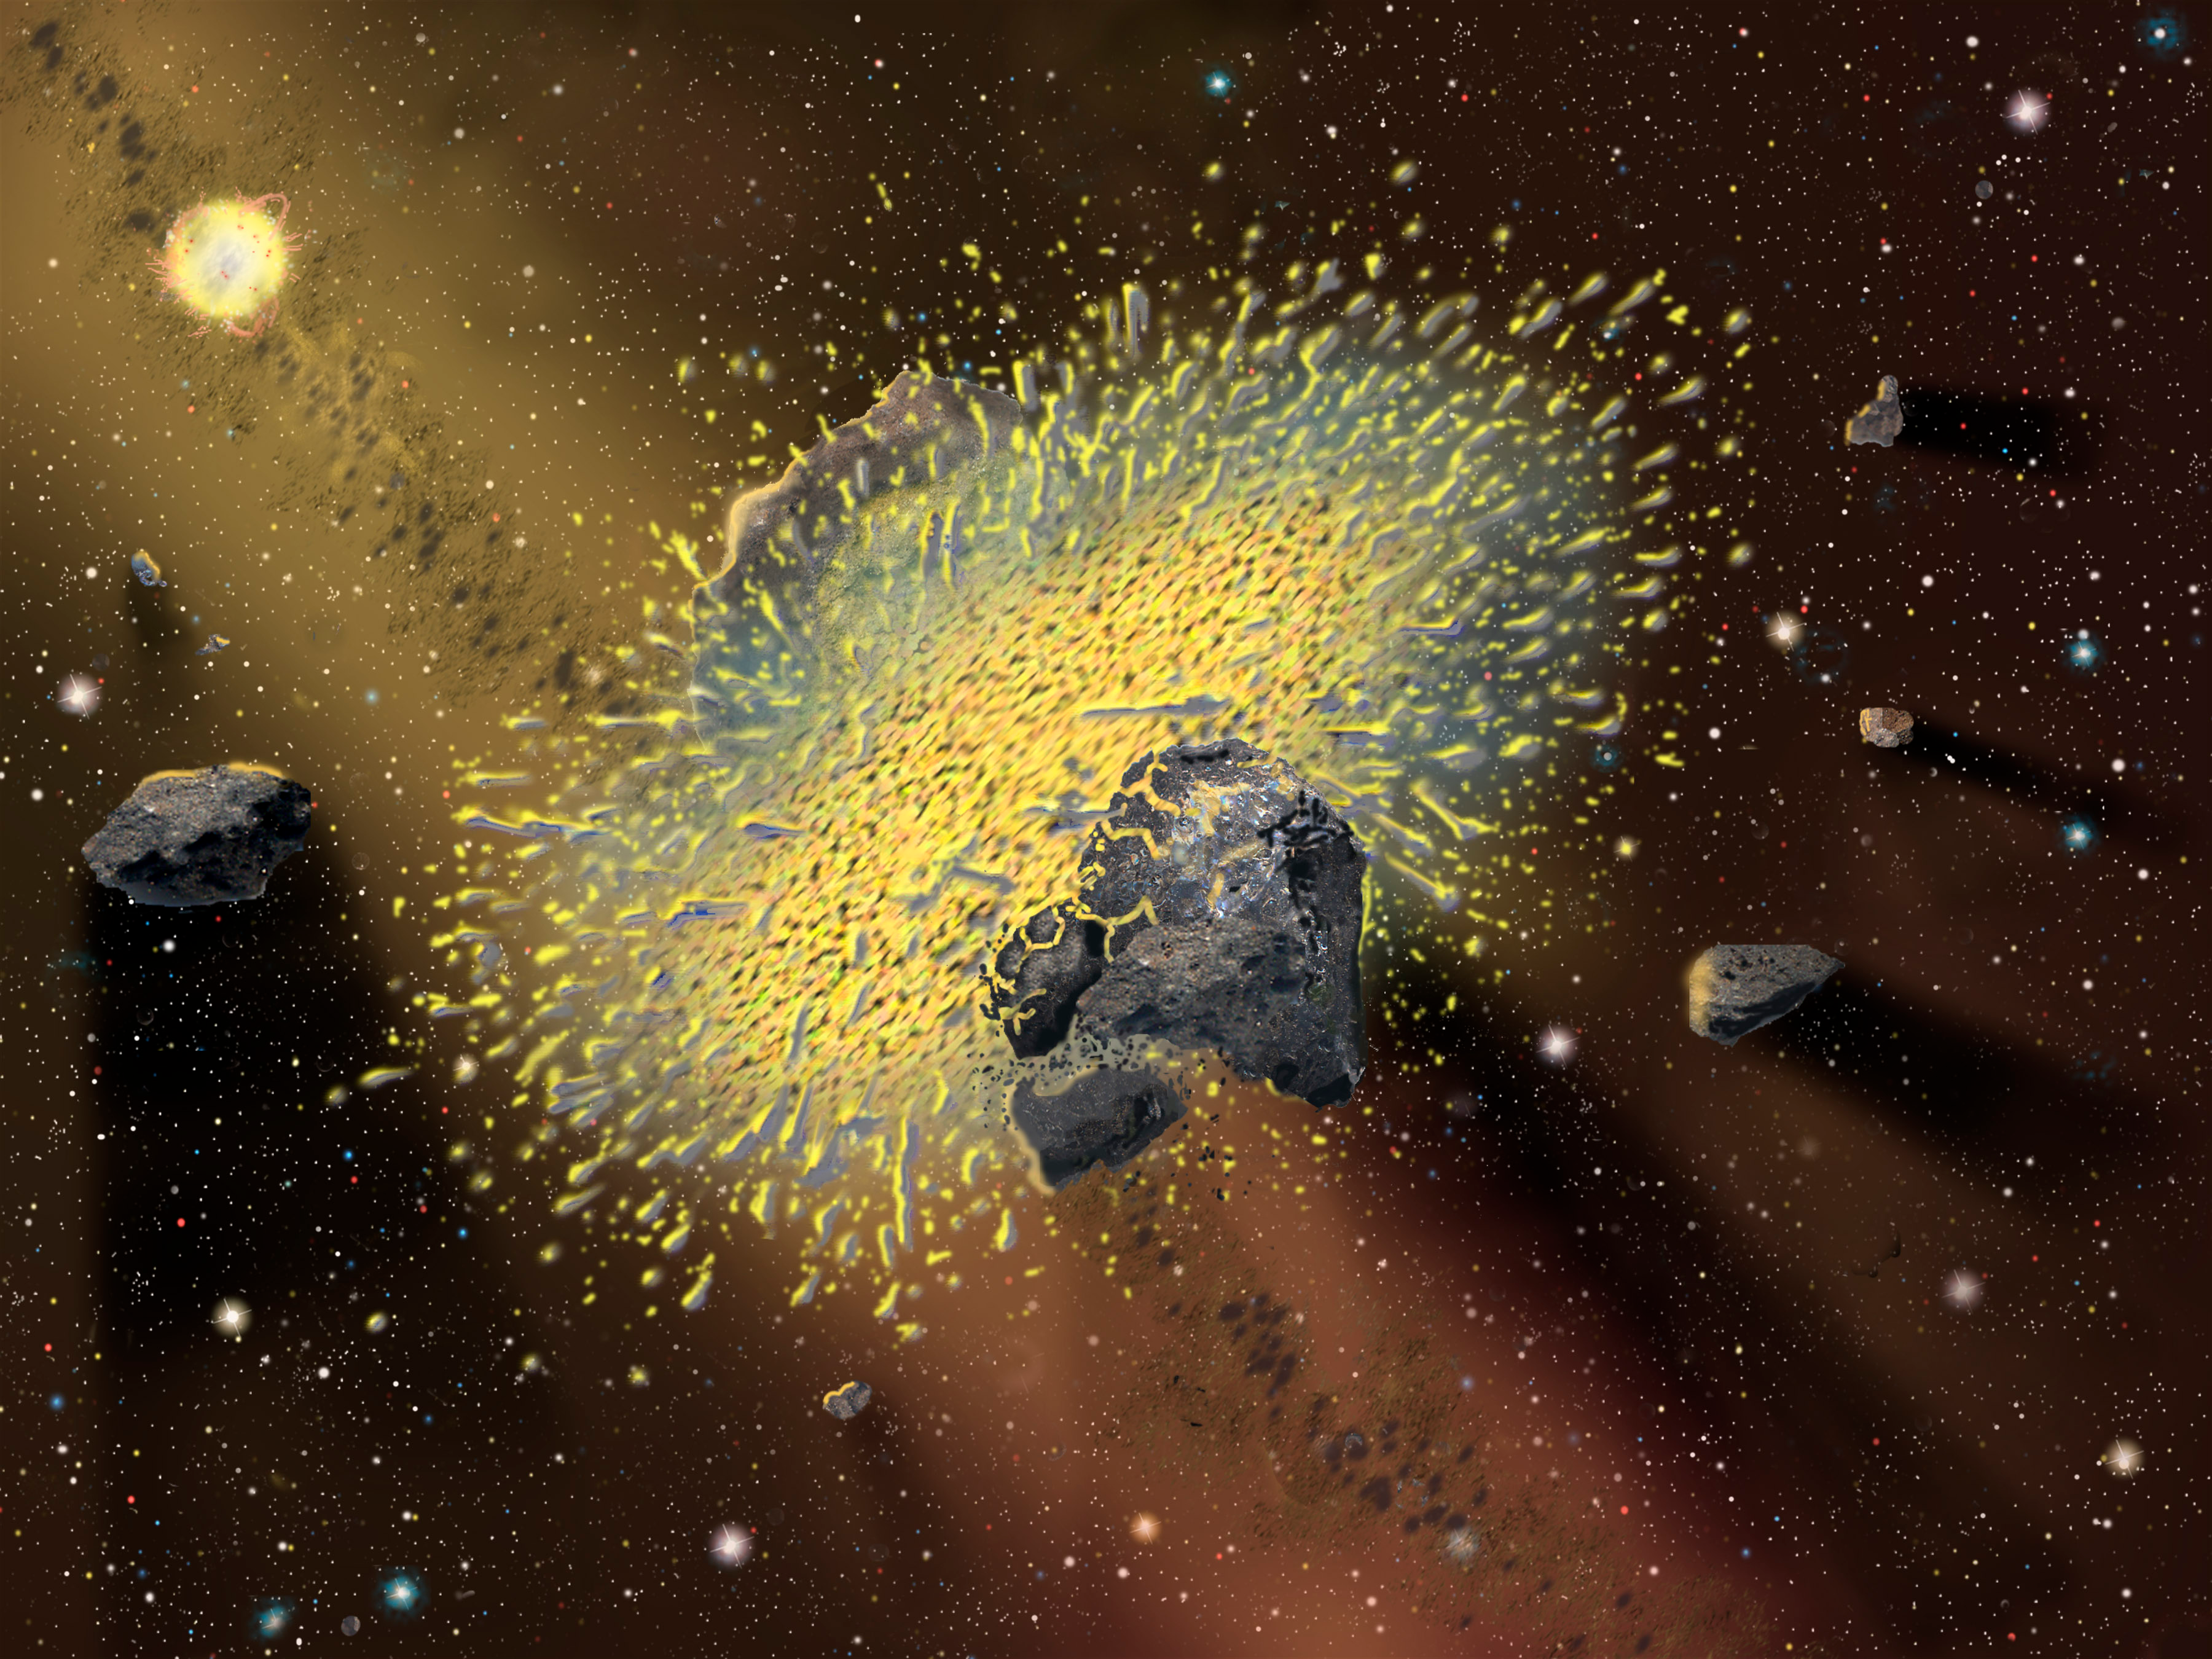

Dustiest Star Could Harbor a Young Earth

Artist's conception of a possible collision around BD +20 307 that might have created some of the dust observed in the recent Gemini/ Keck observations. The collisions responsible for this dust could range in size from the largest known asteroids (approximated here) to planets the size of the Earth or Mars.

Credit: NOIRLab